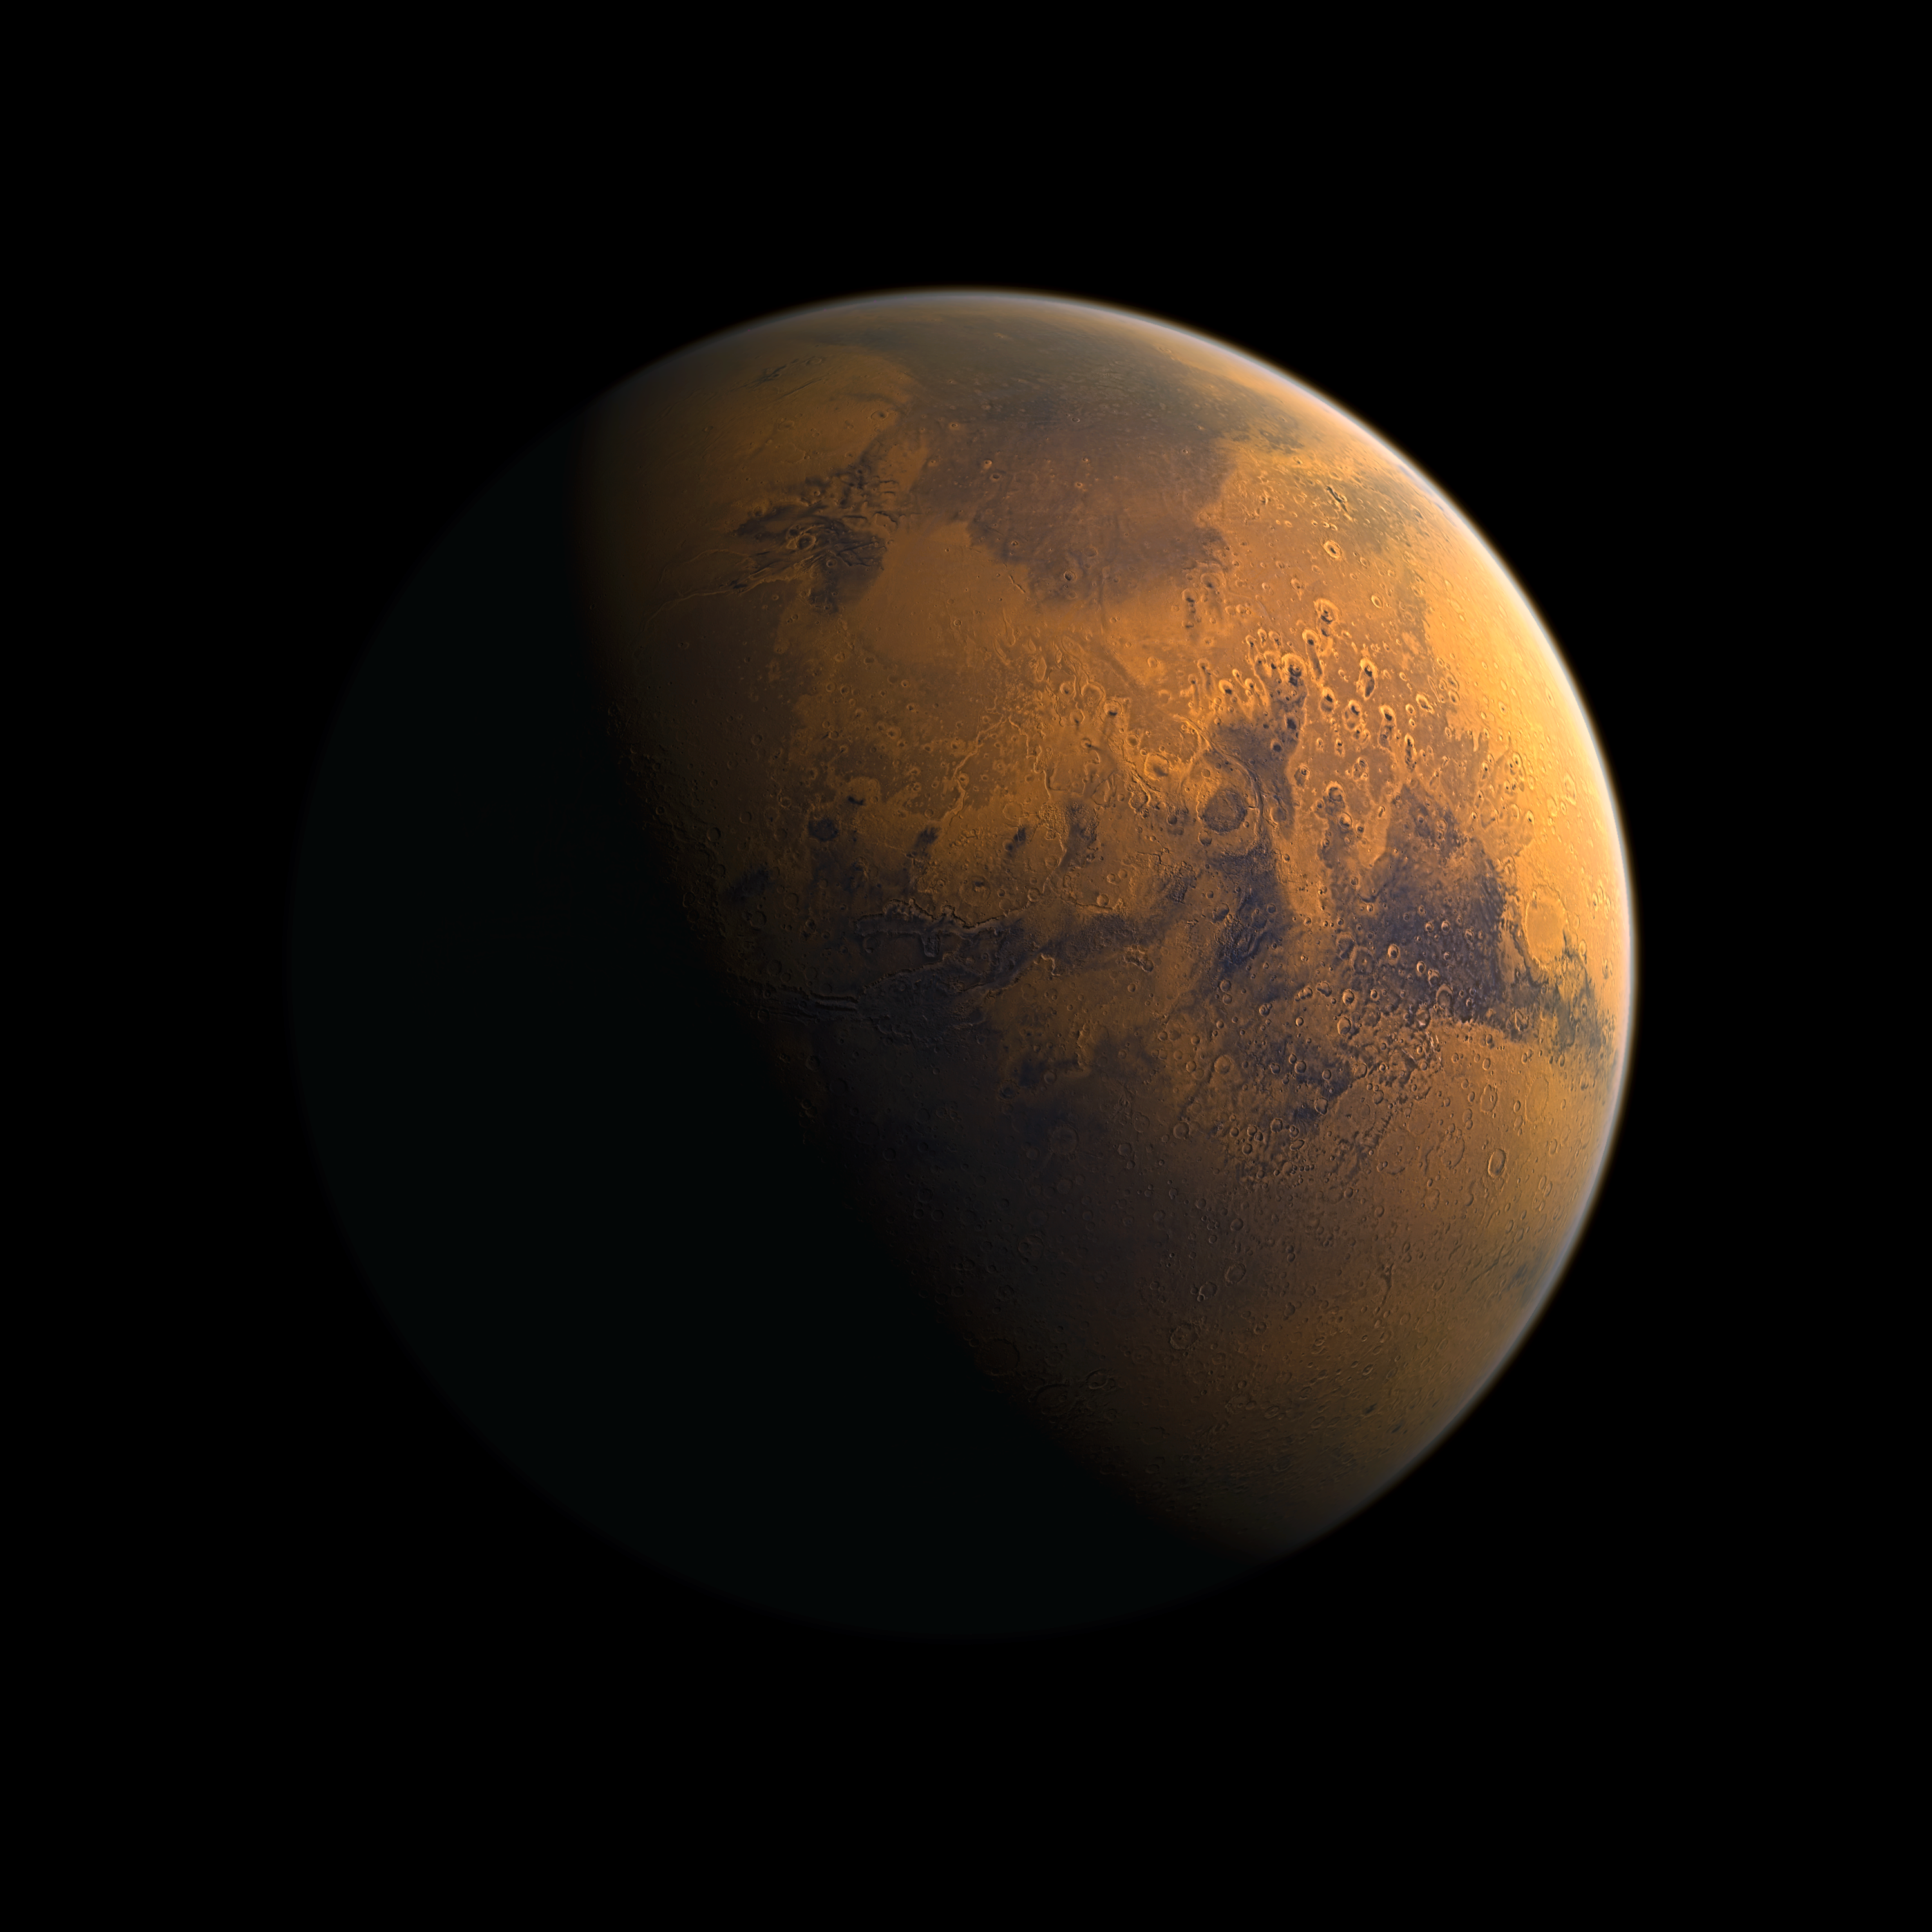

The cratered surface of the planet Mars (artist's impression)

This detailed rendered artist's view of the planet Mars, based on high-resolution spacecraft imaging, reveals some of the many craters that cover much of its surface. Recently initiatives that capitalise on the public’s interest in space and astronomy have proliferated, some putting a price tag on naming space objects and their features, such as Mars craters. The International Astronomical Union (IAU) would like to emphasise that such initiatives go against the spirit of free and equal access to space, as well as against internationally recognised regulations.

Credit: IAU/M. Kornmesser